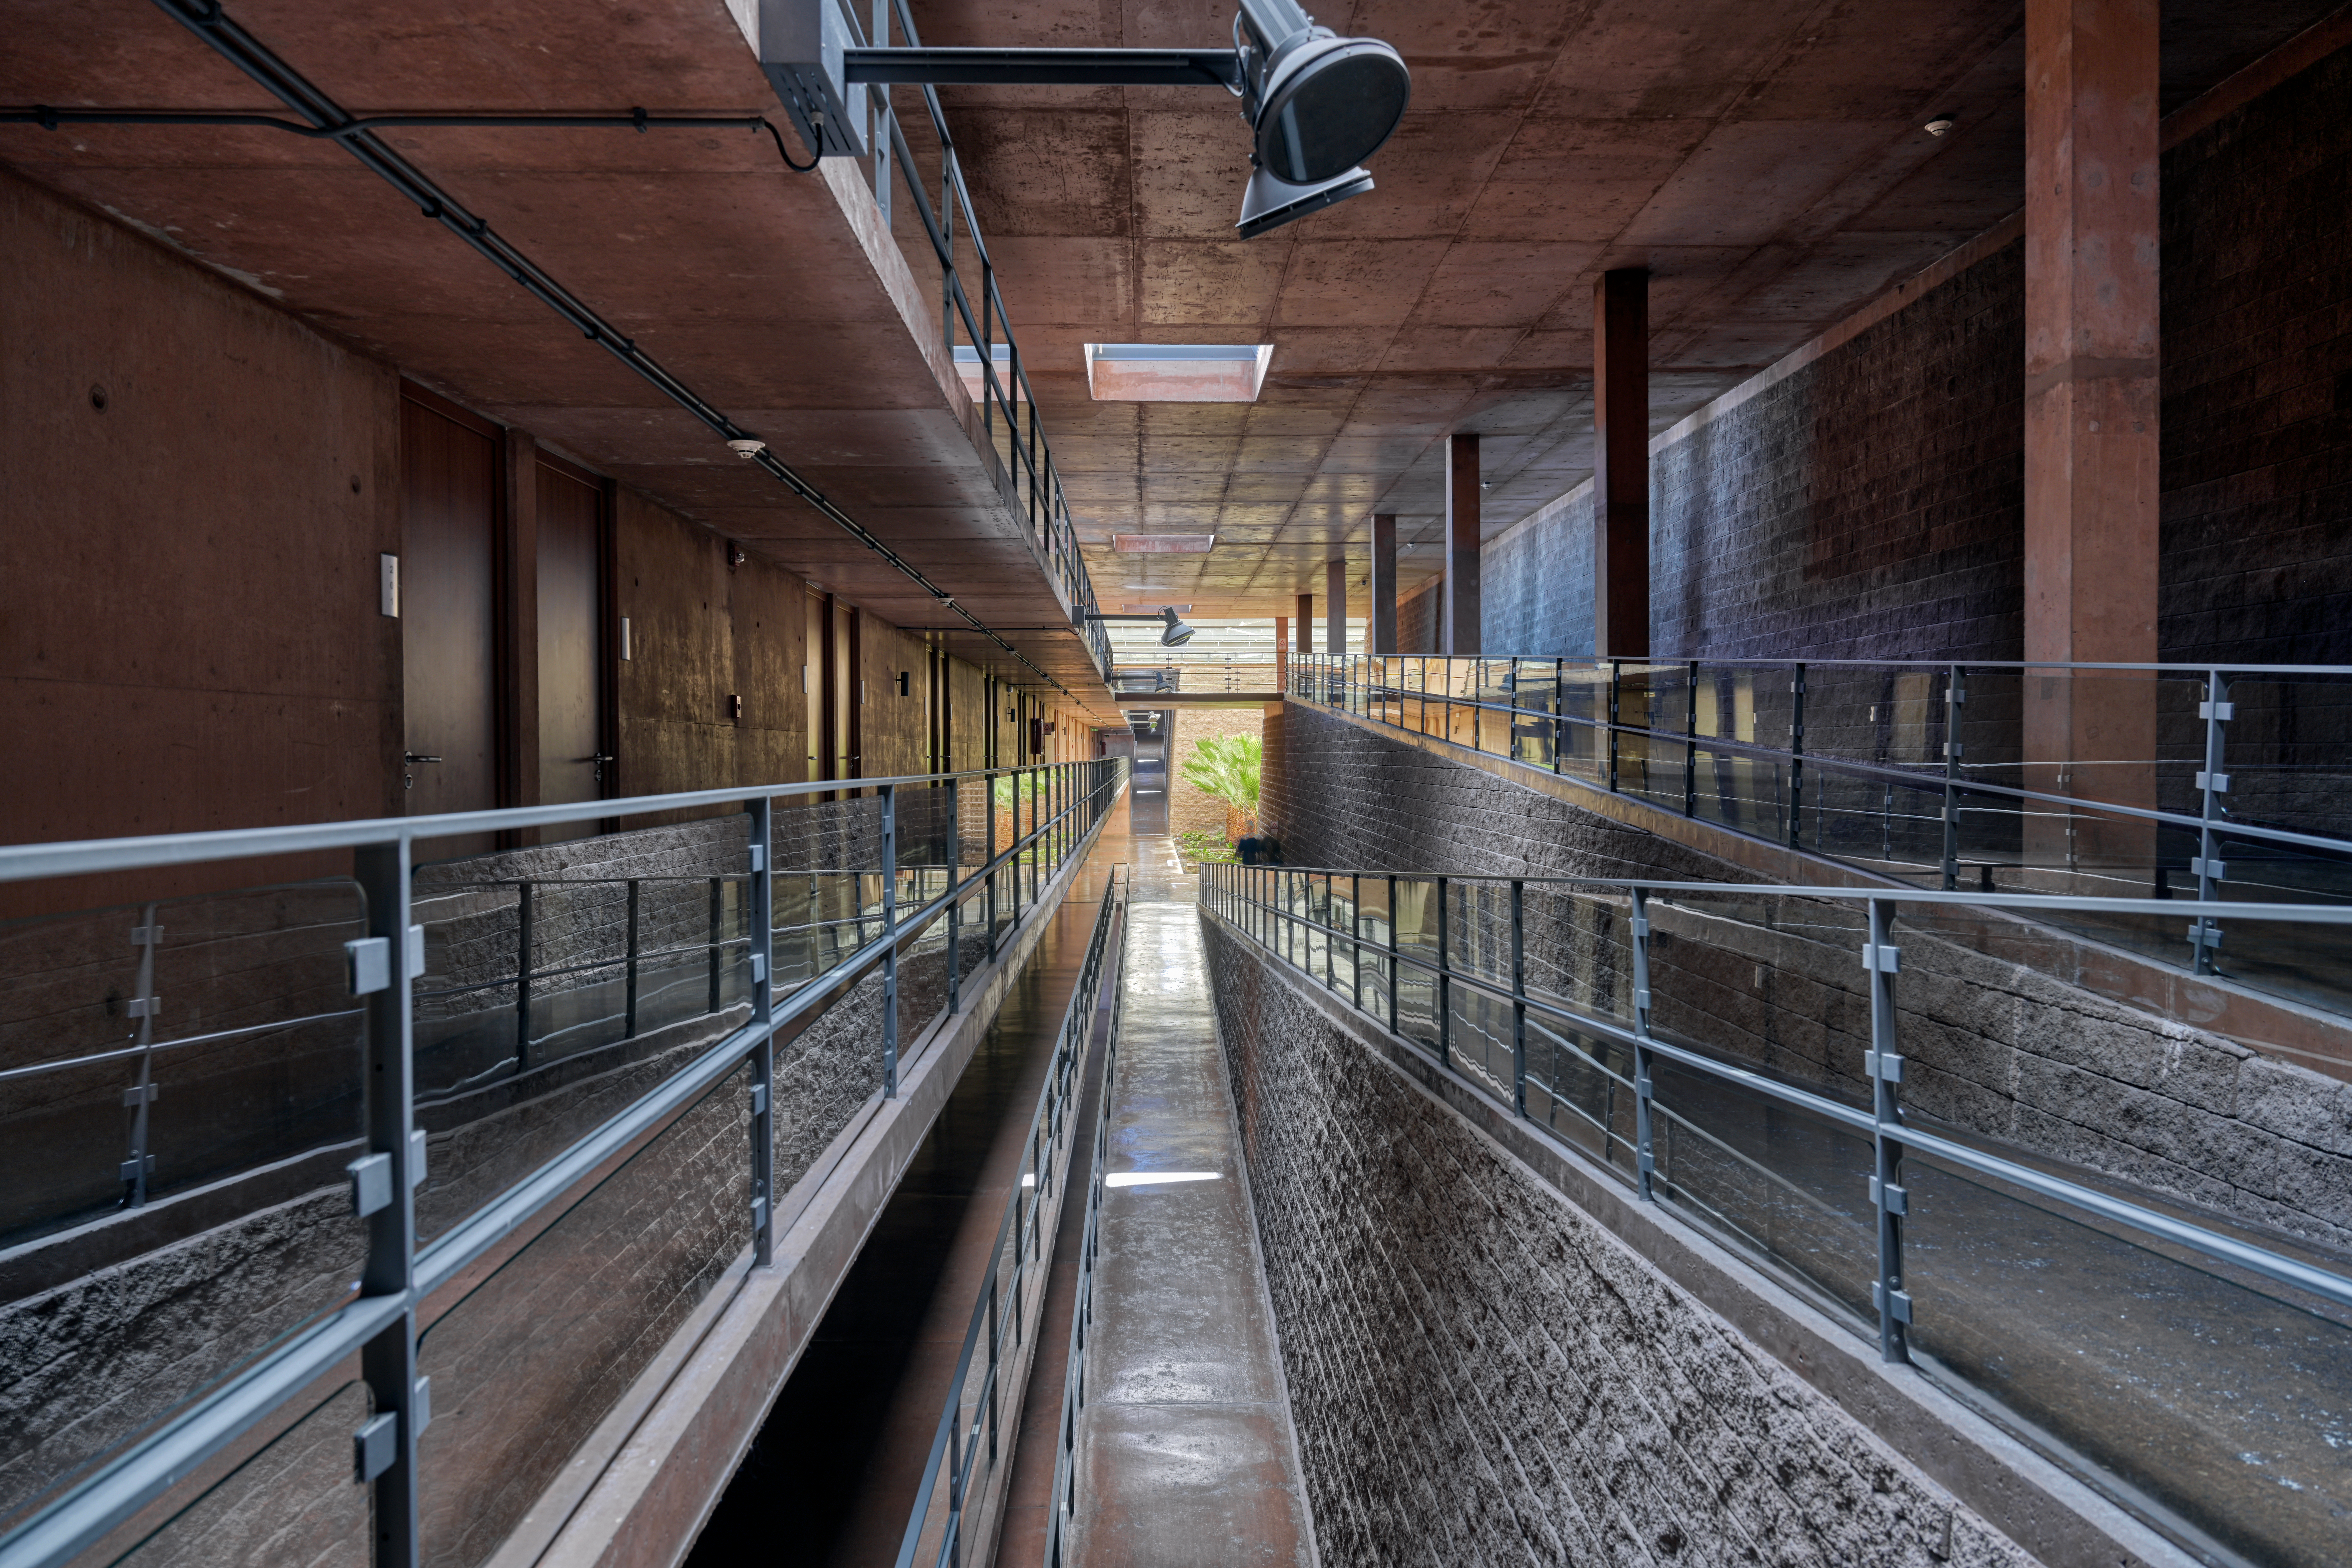

Bedrooms at the Paranal Residencia

The Residencia hotel at Paranal provides a home-from-home for astronomers working on ESO's Very Large Telescope (VLT). This quiet corridor houses the bedrooms, away from the bustle of the cantine and meeting rooms which are located in a separate area. You can also see a plant peeking in from a small garden at the end of the corridor where the astronomers can sit and relax after a hard night's work. The award-winning Resicencia buidlings served as a backdrop in the James Bond movie "Quantum of Solace".

Credit: ESO/A. Ghizzi Panizza (www.albertoghizzipanizza.com)